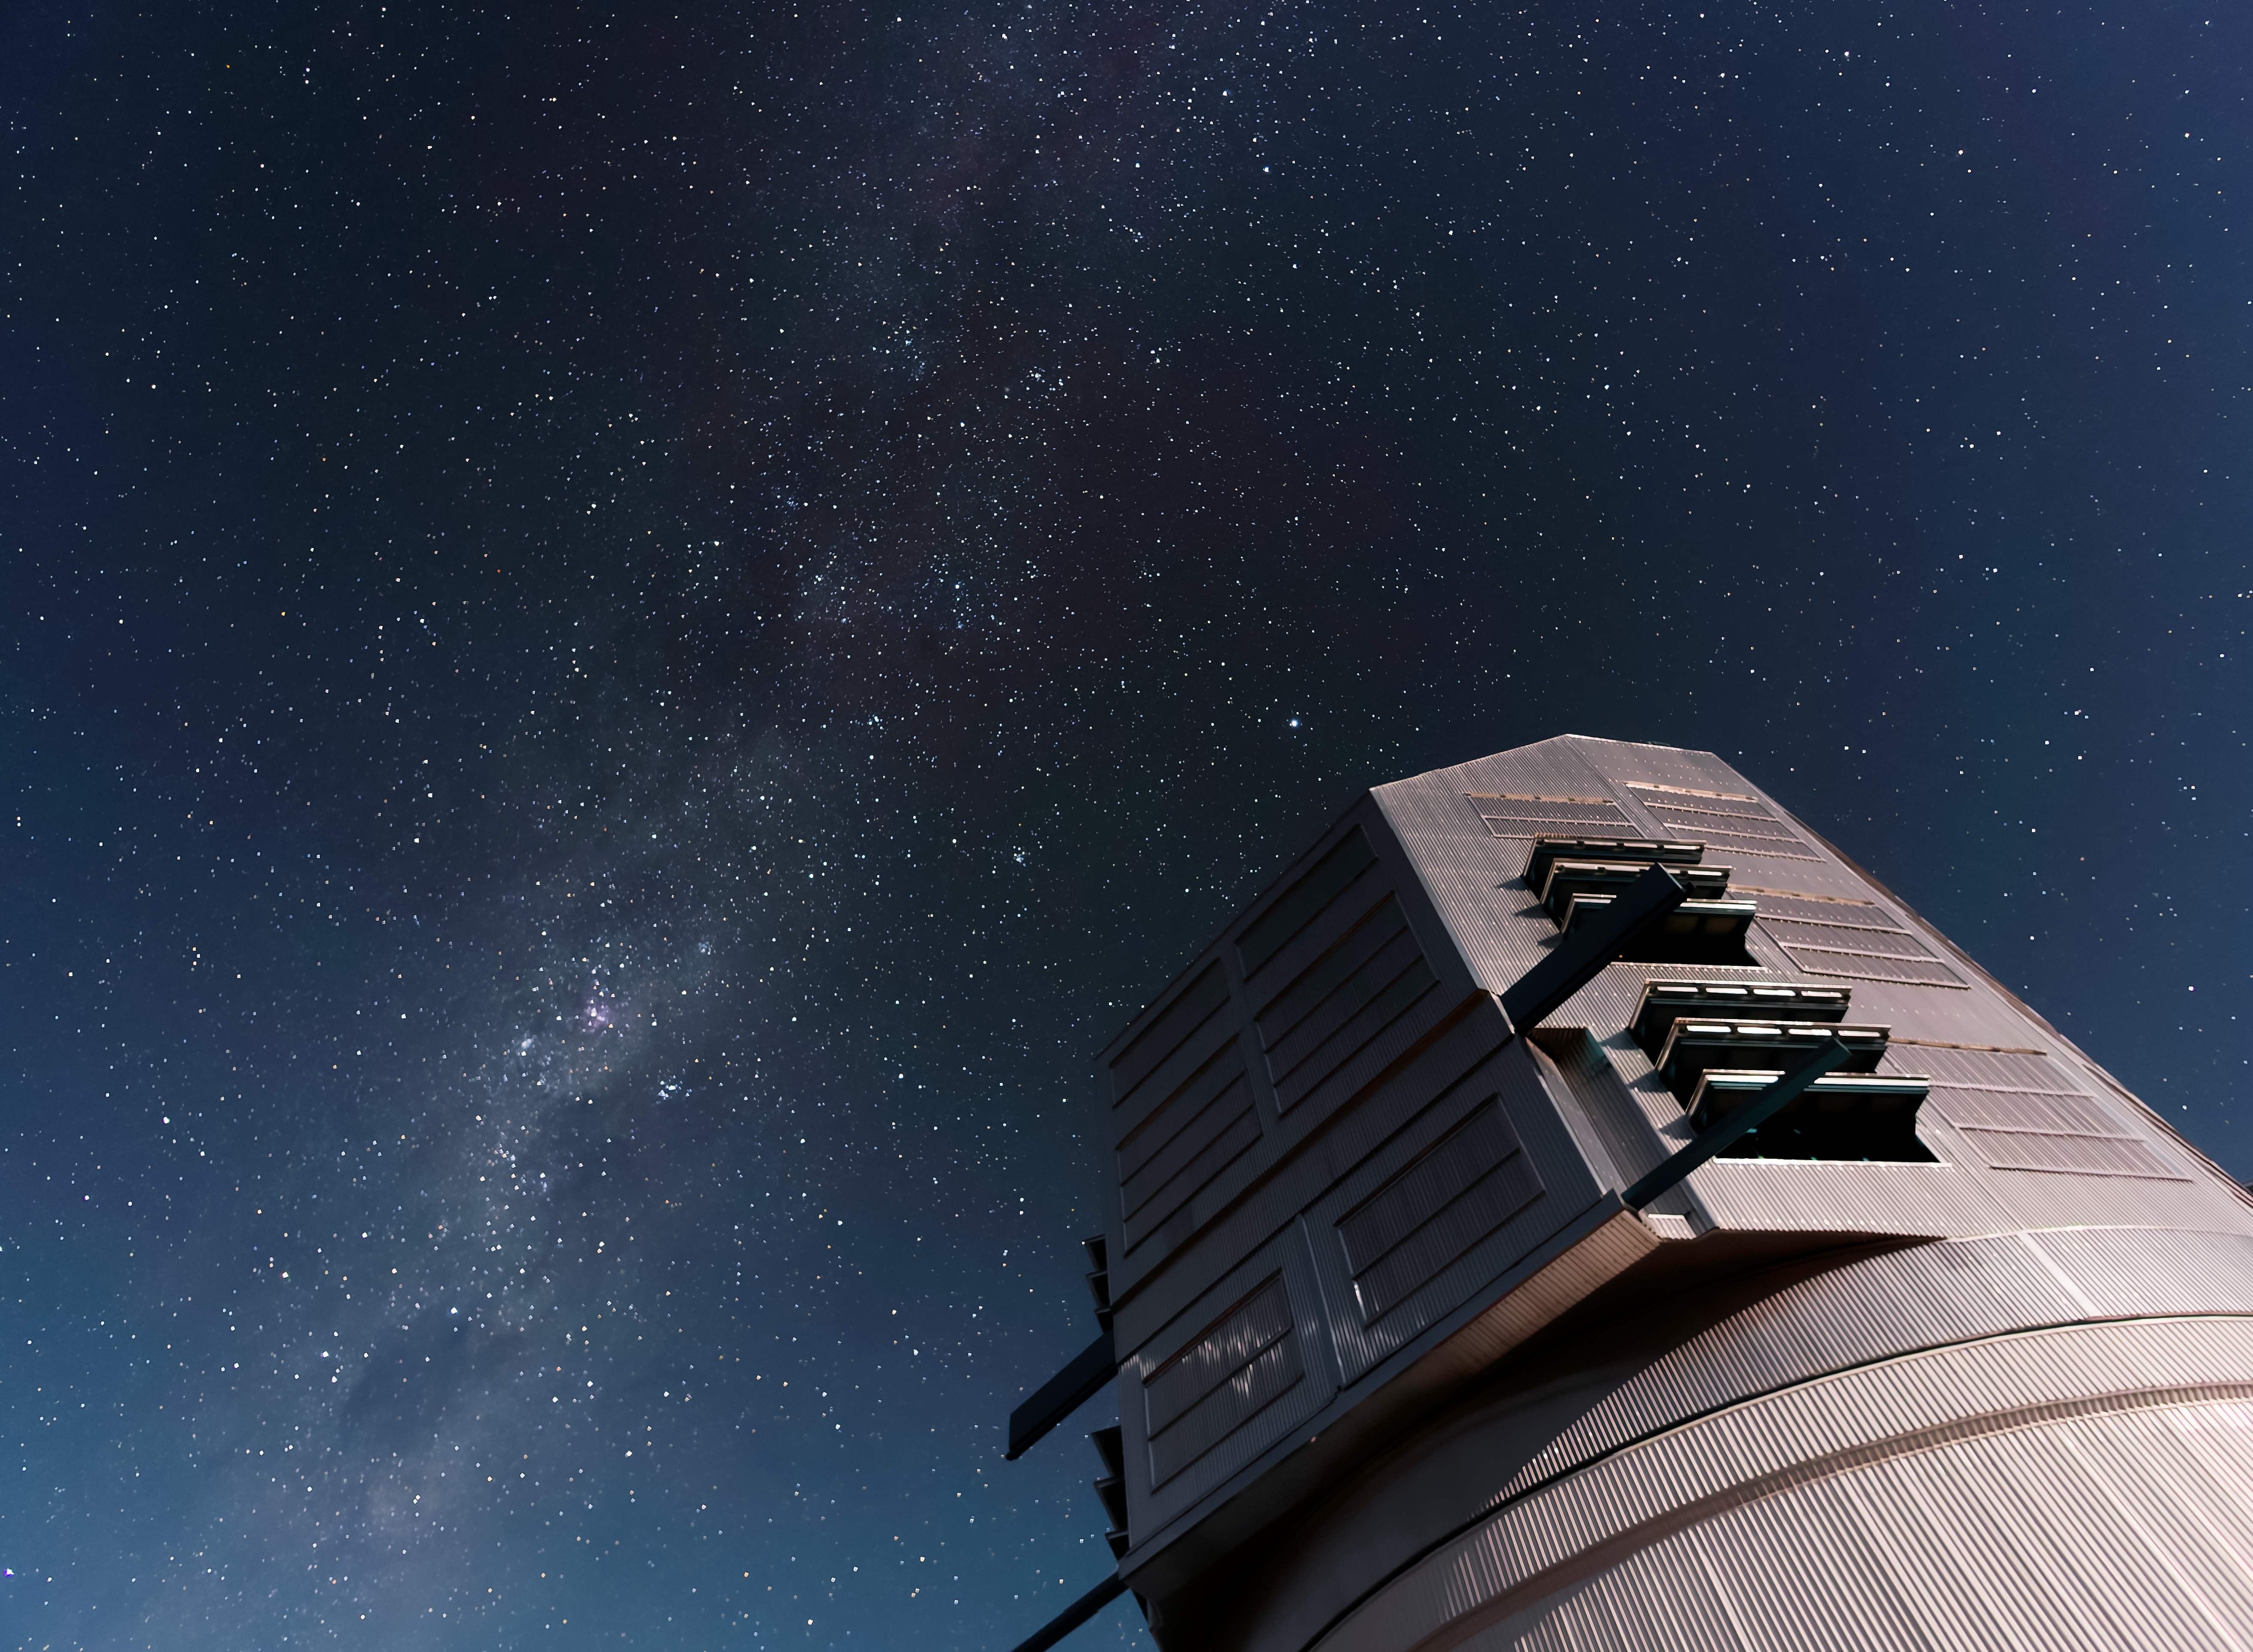

Rubin Alerts

NSF–DOE Vera C. Rubin Observatory on the night of 24 February 2026, when its alert system was launched.

Credit: NSF–DOE Vera C. Rubin Observatory/NOIRLab/NSF/AURA